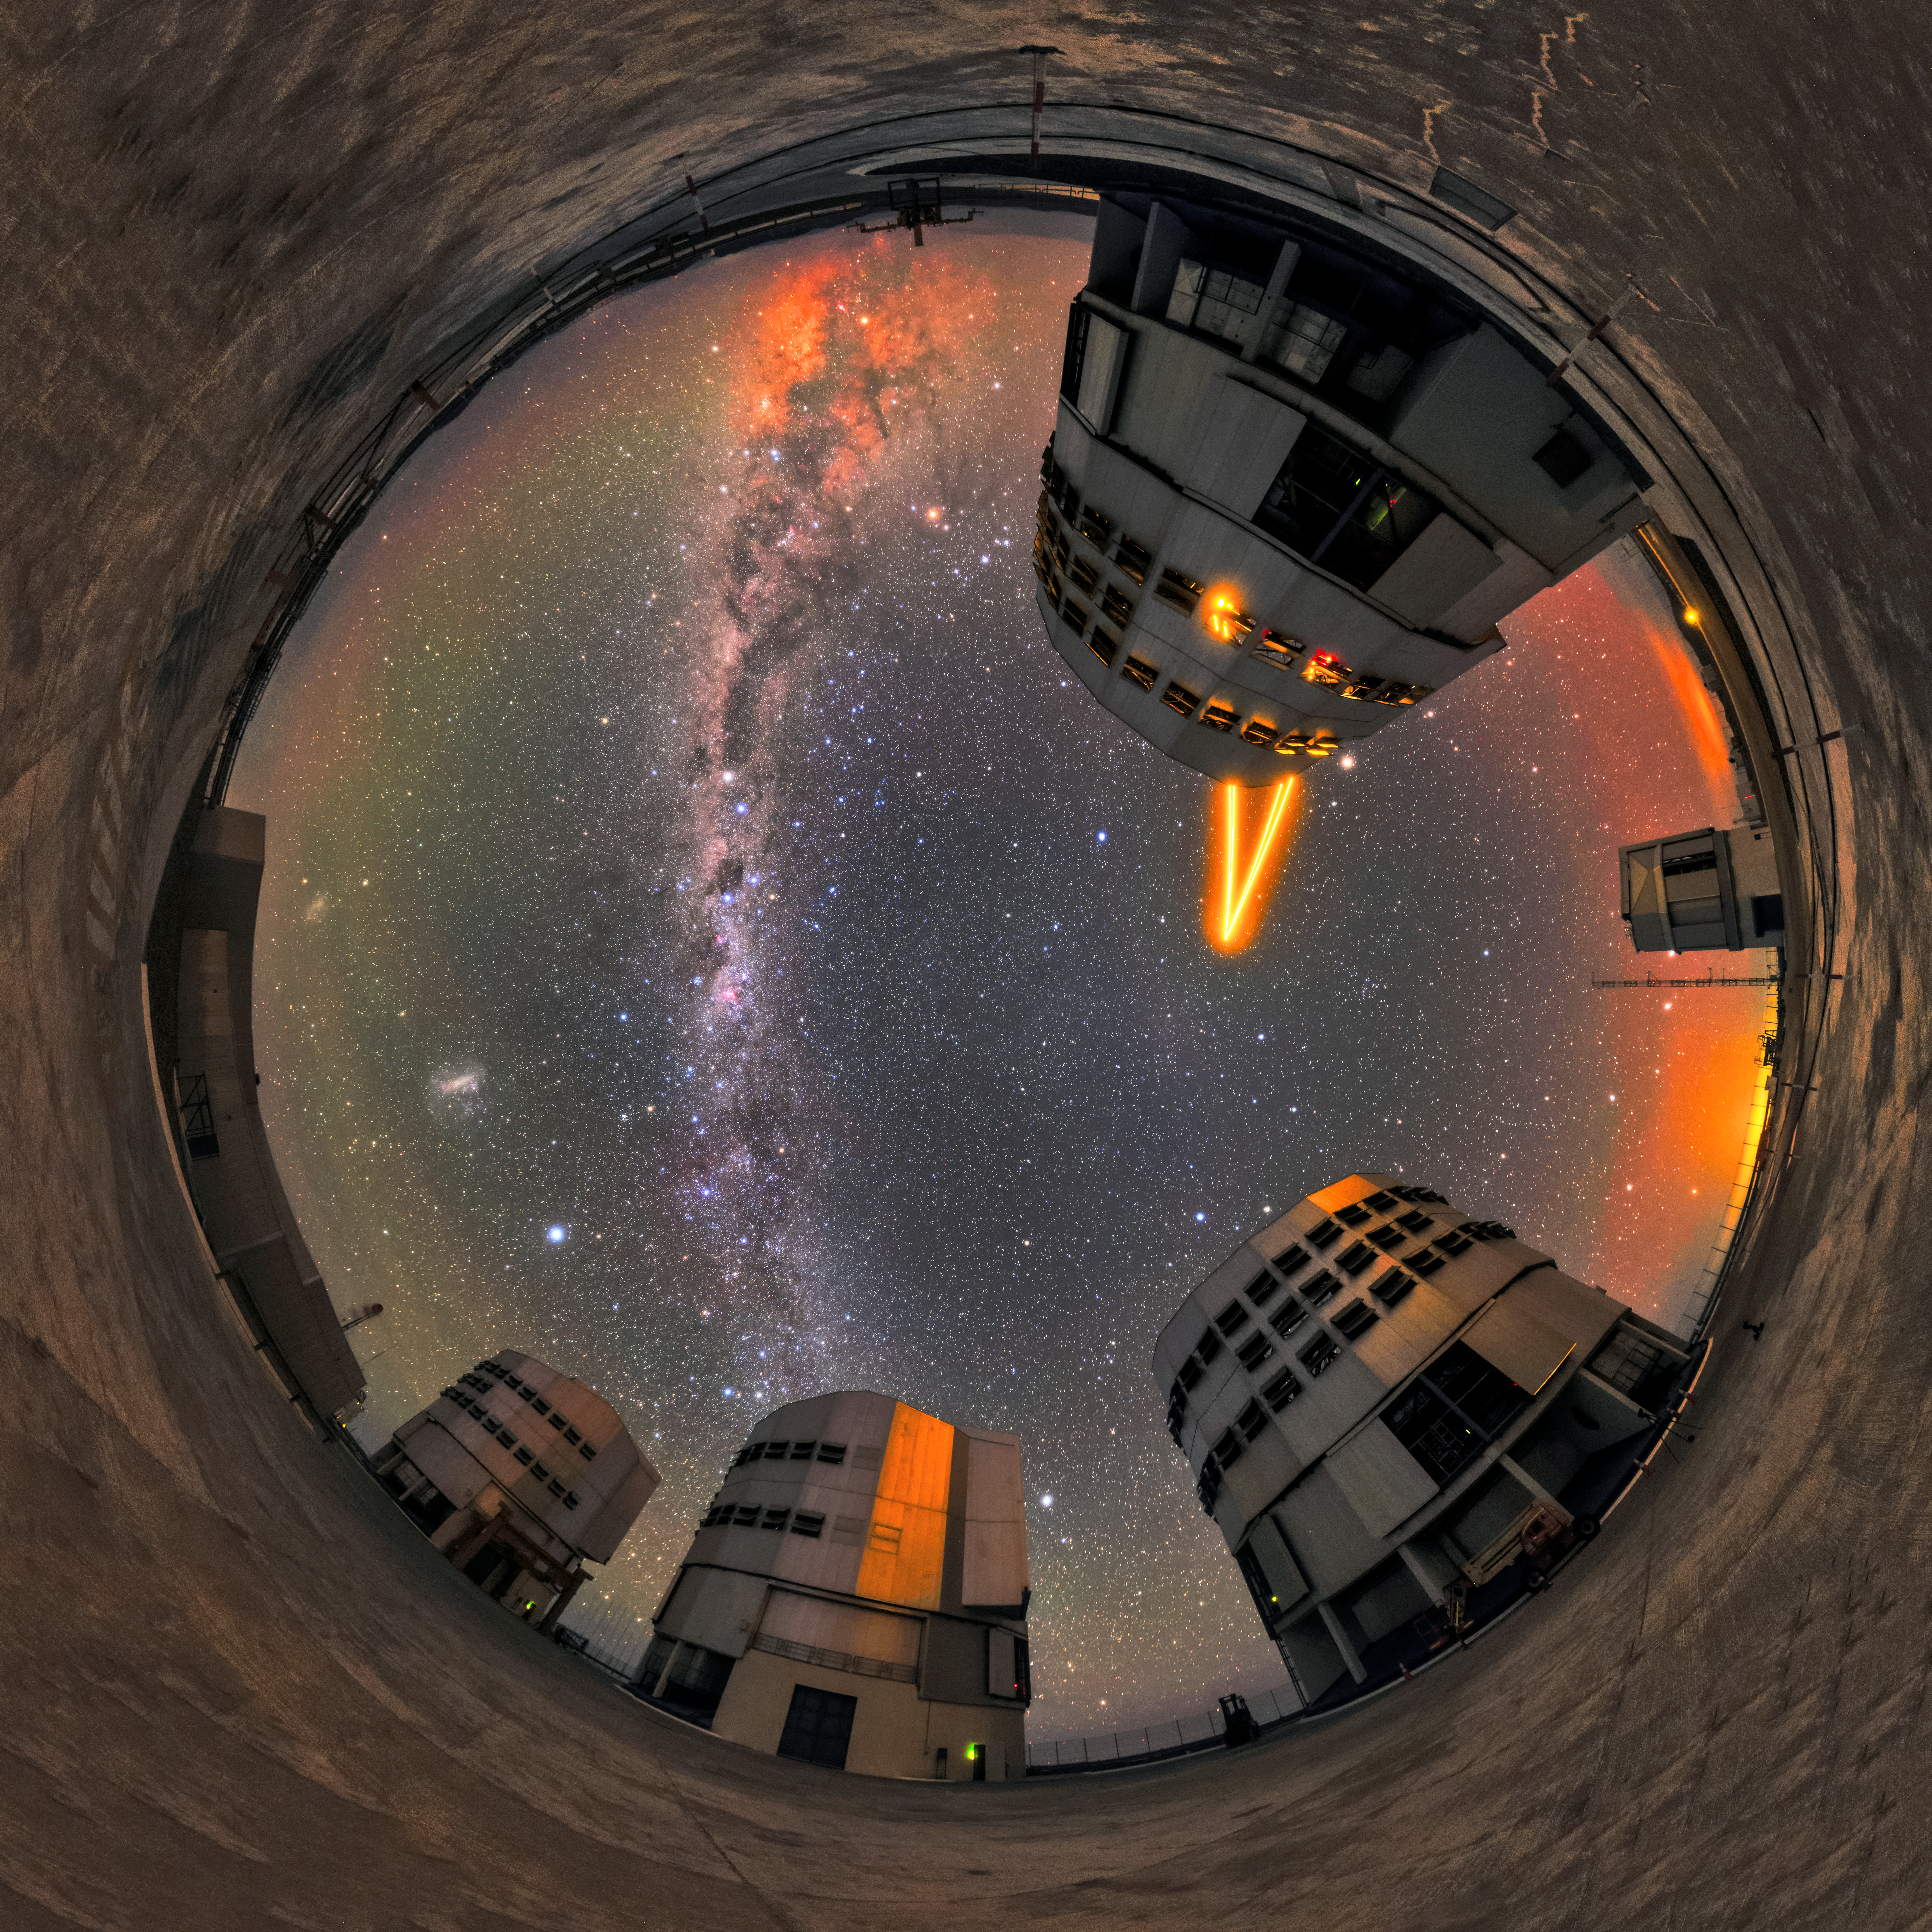

Kaleido-scope

The four Unit Telescopes (UT) of ESO's Very Large Telescope (VLT) are pictured in this fisheye lens photo of the Paranal observatory. Paranal has about 300 clear nights per year, offering excellent viewing conditions for astronomers to study the sky. Not only do the clear skies make many more stars and other astronomical objects visible, they also make other light effects due to interference in the Earth's atmosphere more noticeable, creating kaleidoscopic pictures like this one. The laser is sent up by UT4 (Yepun) of the VLT, and is part of the Adaptive Optics system, state-of-the-art technology that corrects the blurring effects of the Earth's atmosphere to create sharper images.

Credit: Sangku Kim/ESO